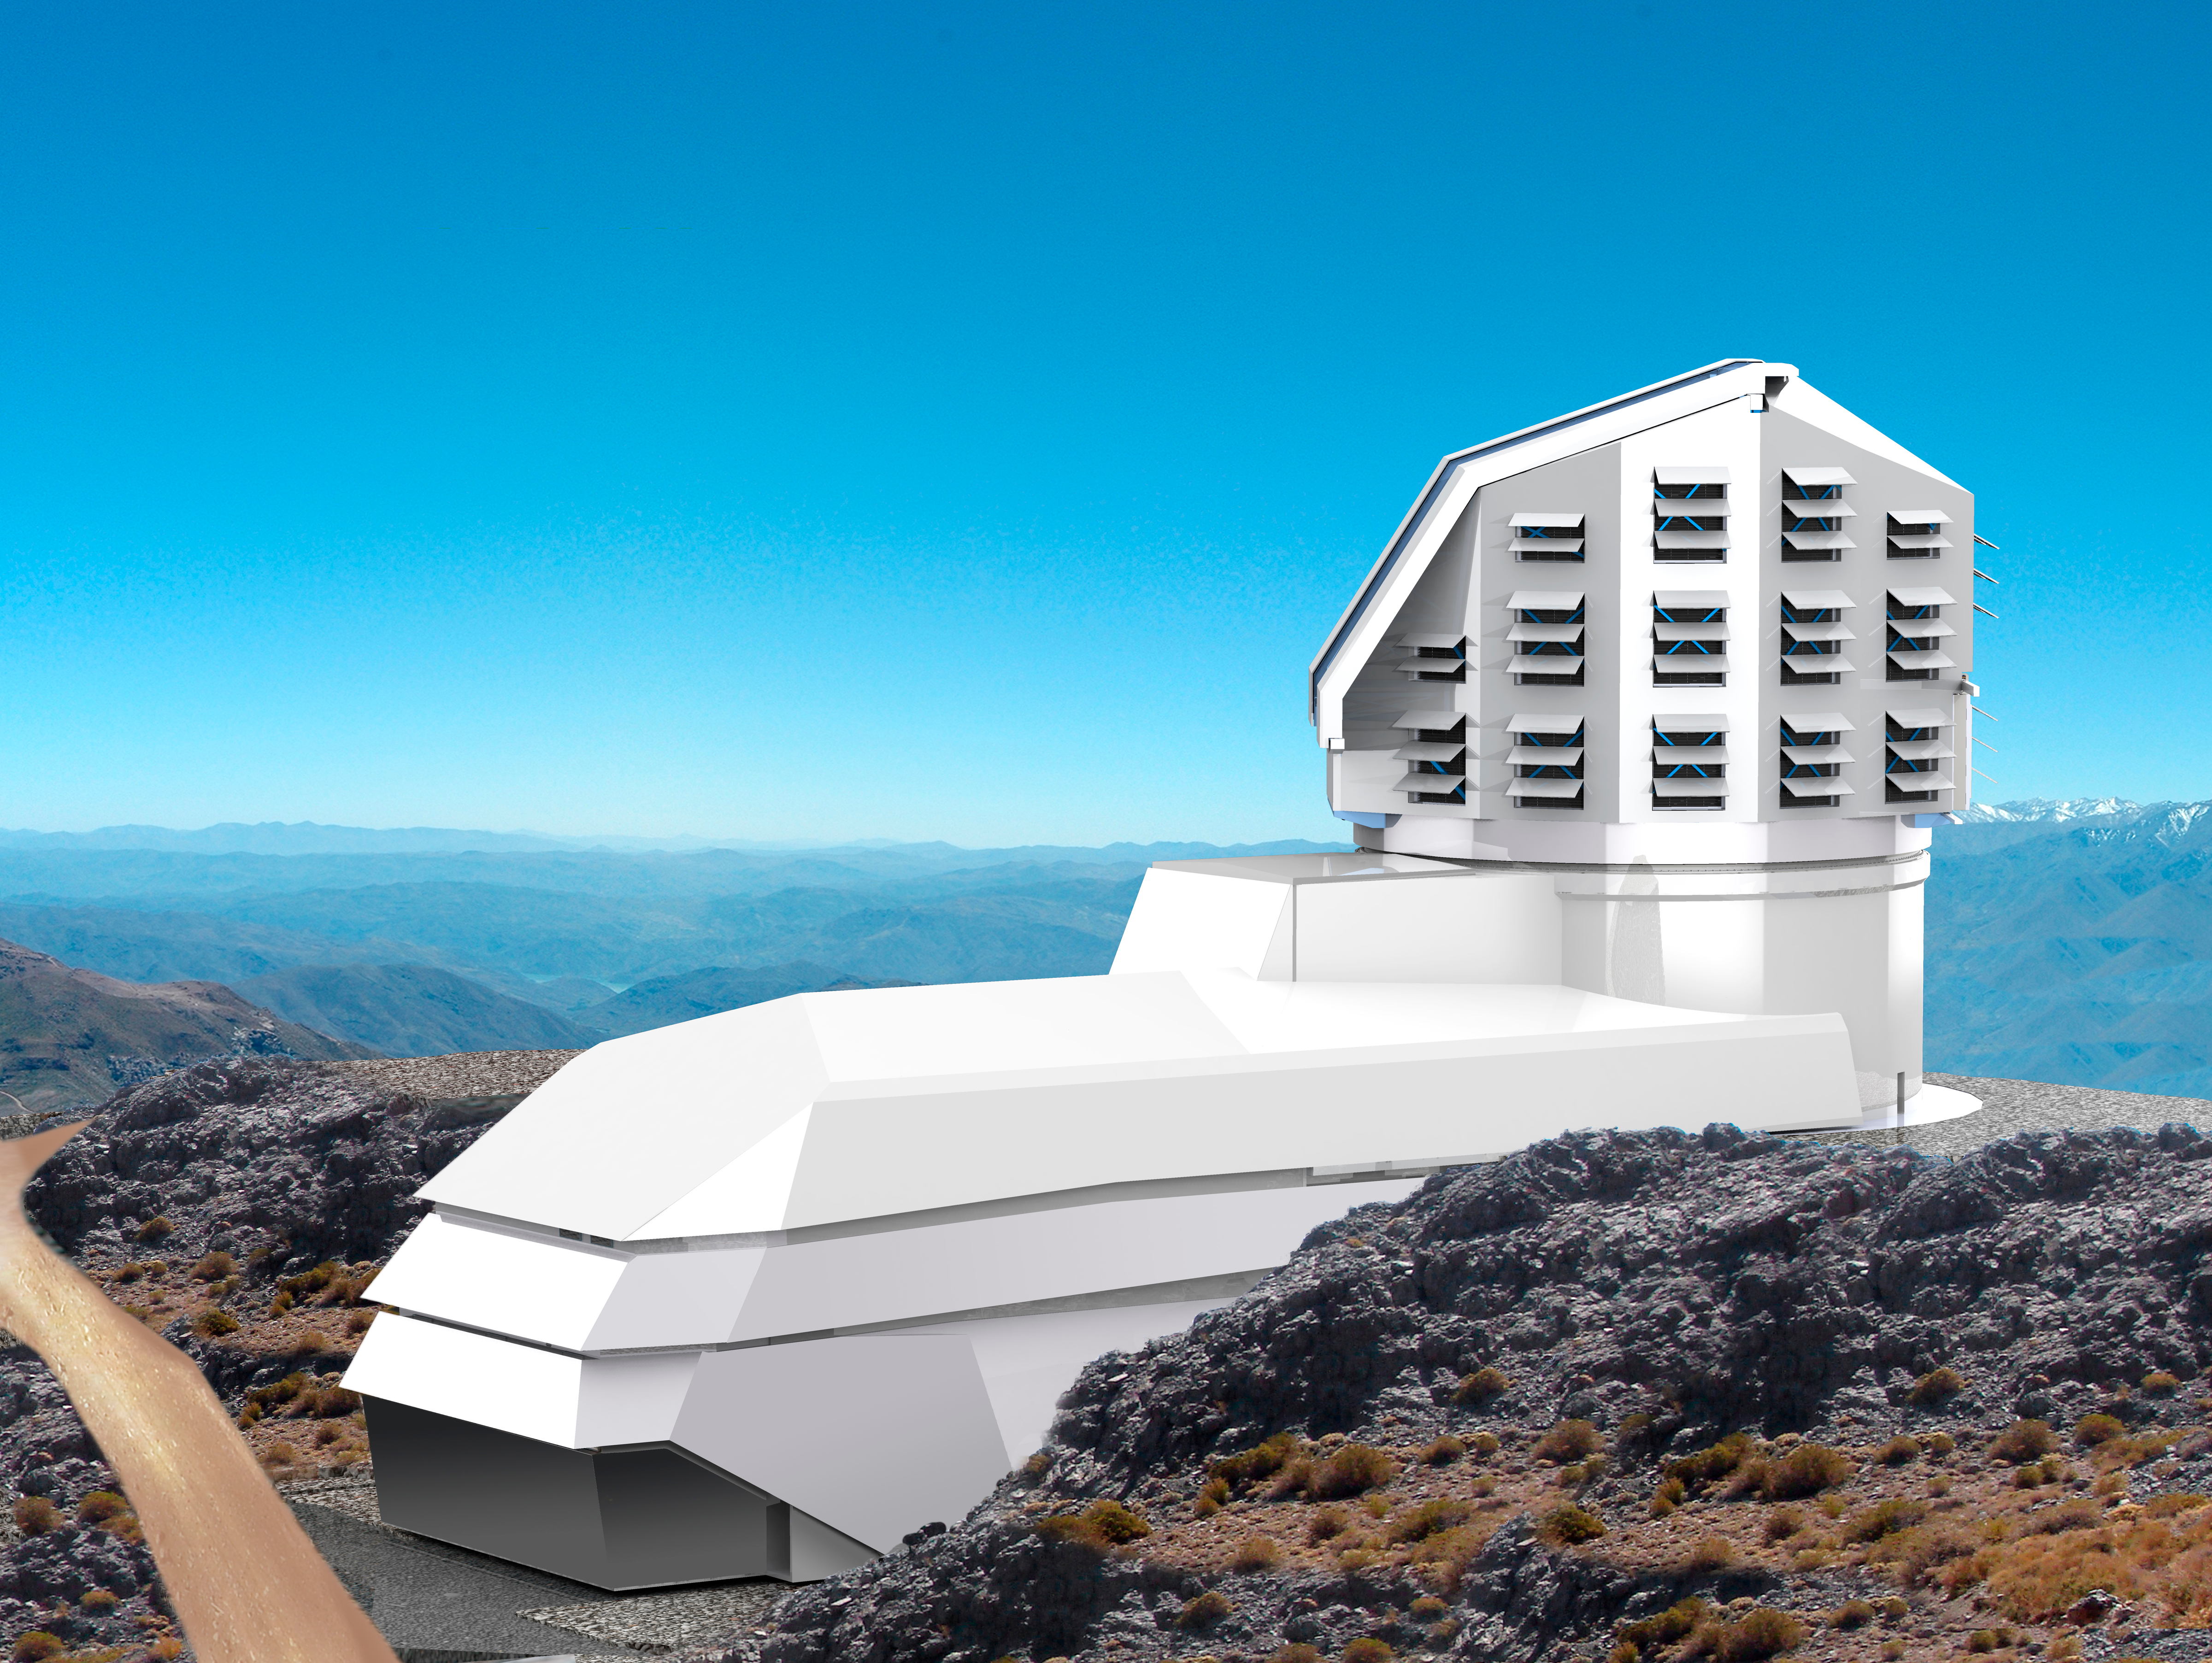

LSST Facility 2011

A combination of two renderings, showing the LSST Facility on the El Peñón summit.

Credit: Rubin Observatory/NSF/AURA